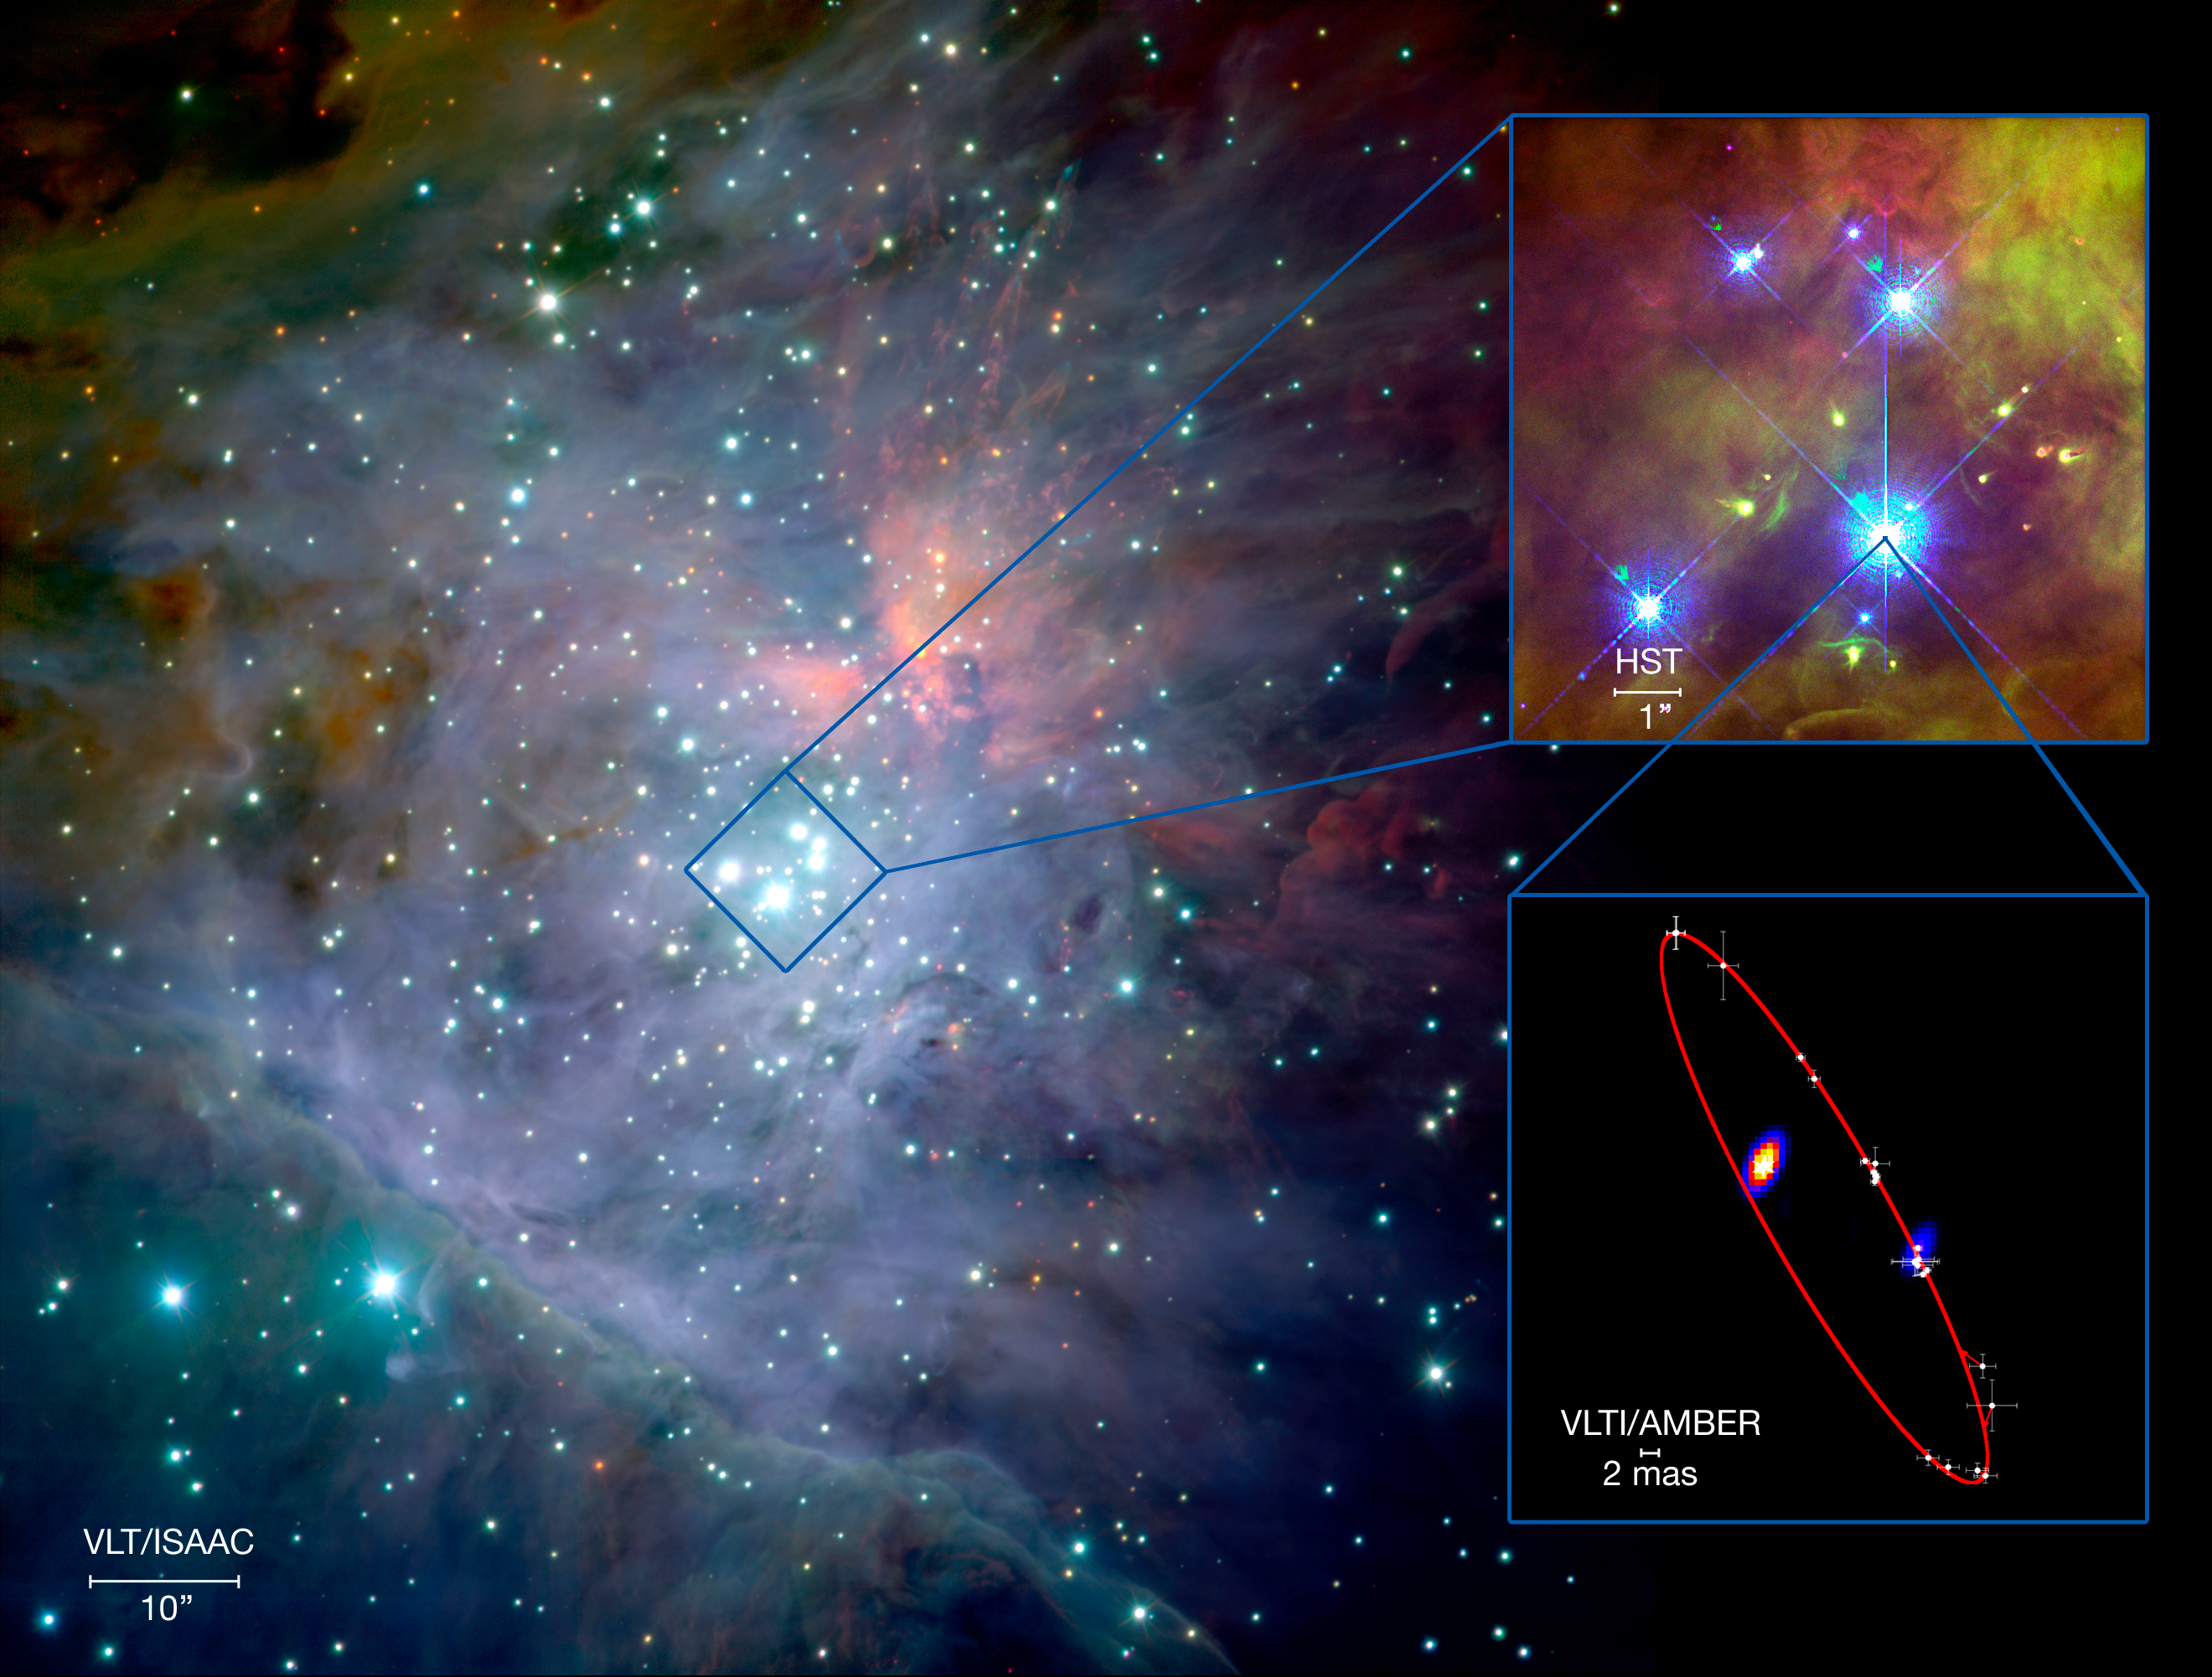

The orbit of Theta1 Orionis C

The first VLTI image is that of the double star Theta1 Orionis C in the Orion Nebula Trapezium. From these, and several other observations, the team of astronomers, led by Stefan Kraus and Gerd Weigelt from the Max-Planck Institute in Bonn, could obtain the full orbit of the two stars in the system, and derive the total mass of the two stars (47 solar masses) and their distance from us (1350 light-years).
This montage shows a wide-view of the Orion Nebula as seen with ISAAC on ESO’s Very Large Telescope, a zoom of the Trapezium obtained with the NASA/ESA Hubble Space Telescope, and the orbit derived by the astronomers, using several facilities over 11 years. The VLTI images created for this system have an extraordinary spatial resolution of about 2 milli-arcseconds.

Credit: ESO/S.Kraus et al., M.McCaughrean et al. (AIP)